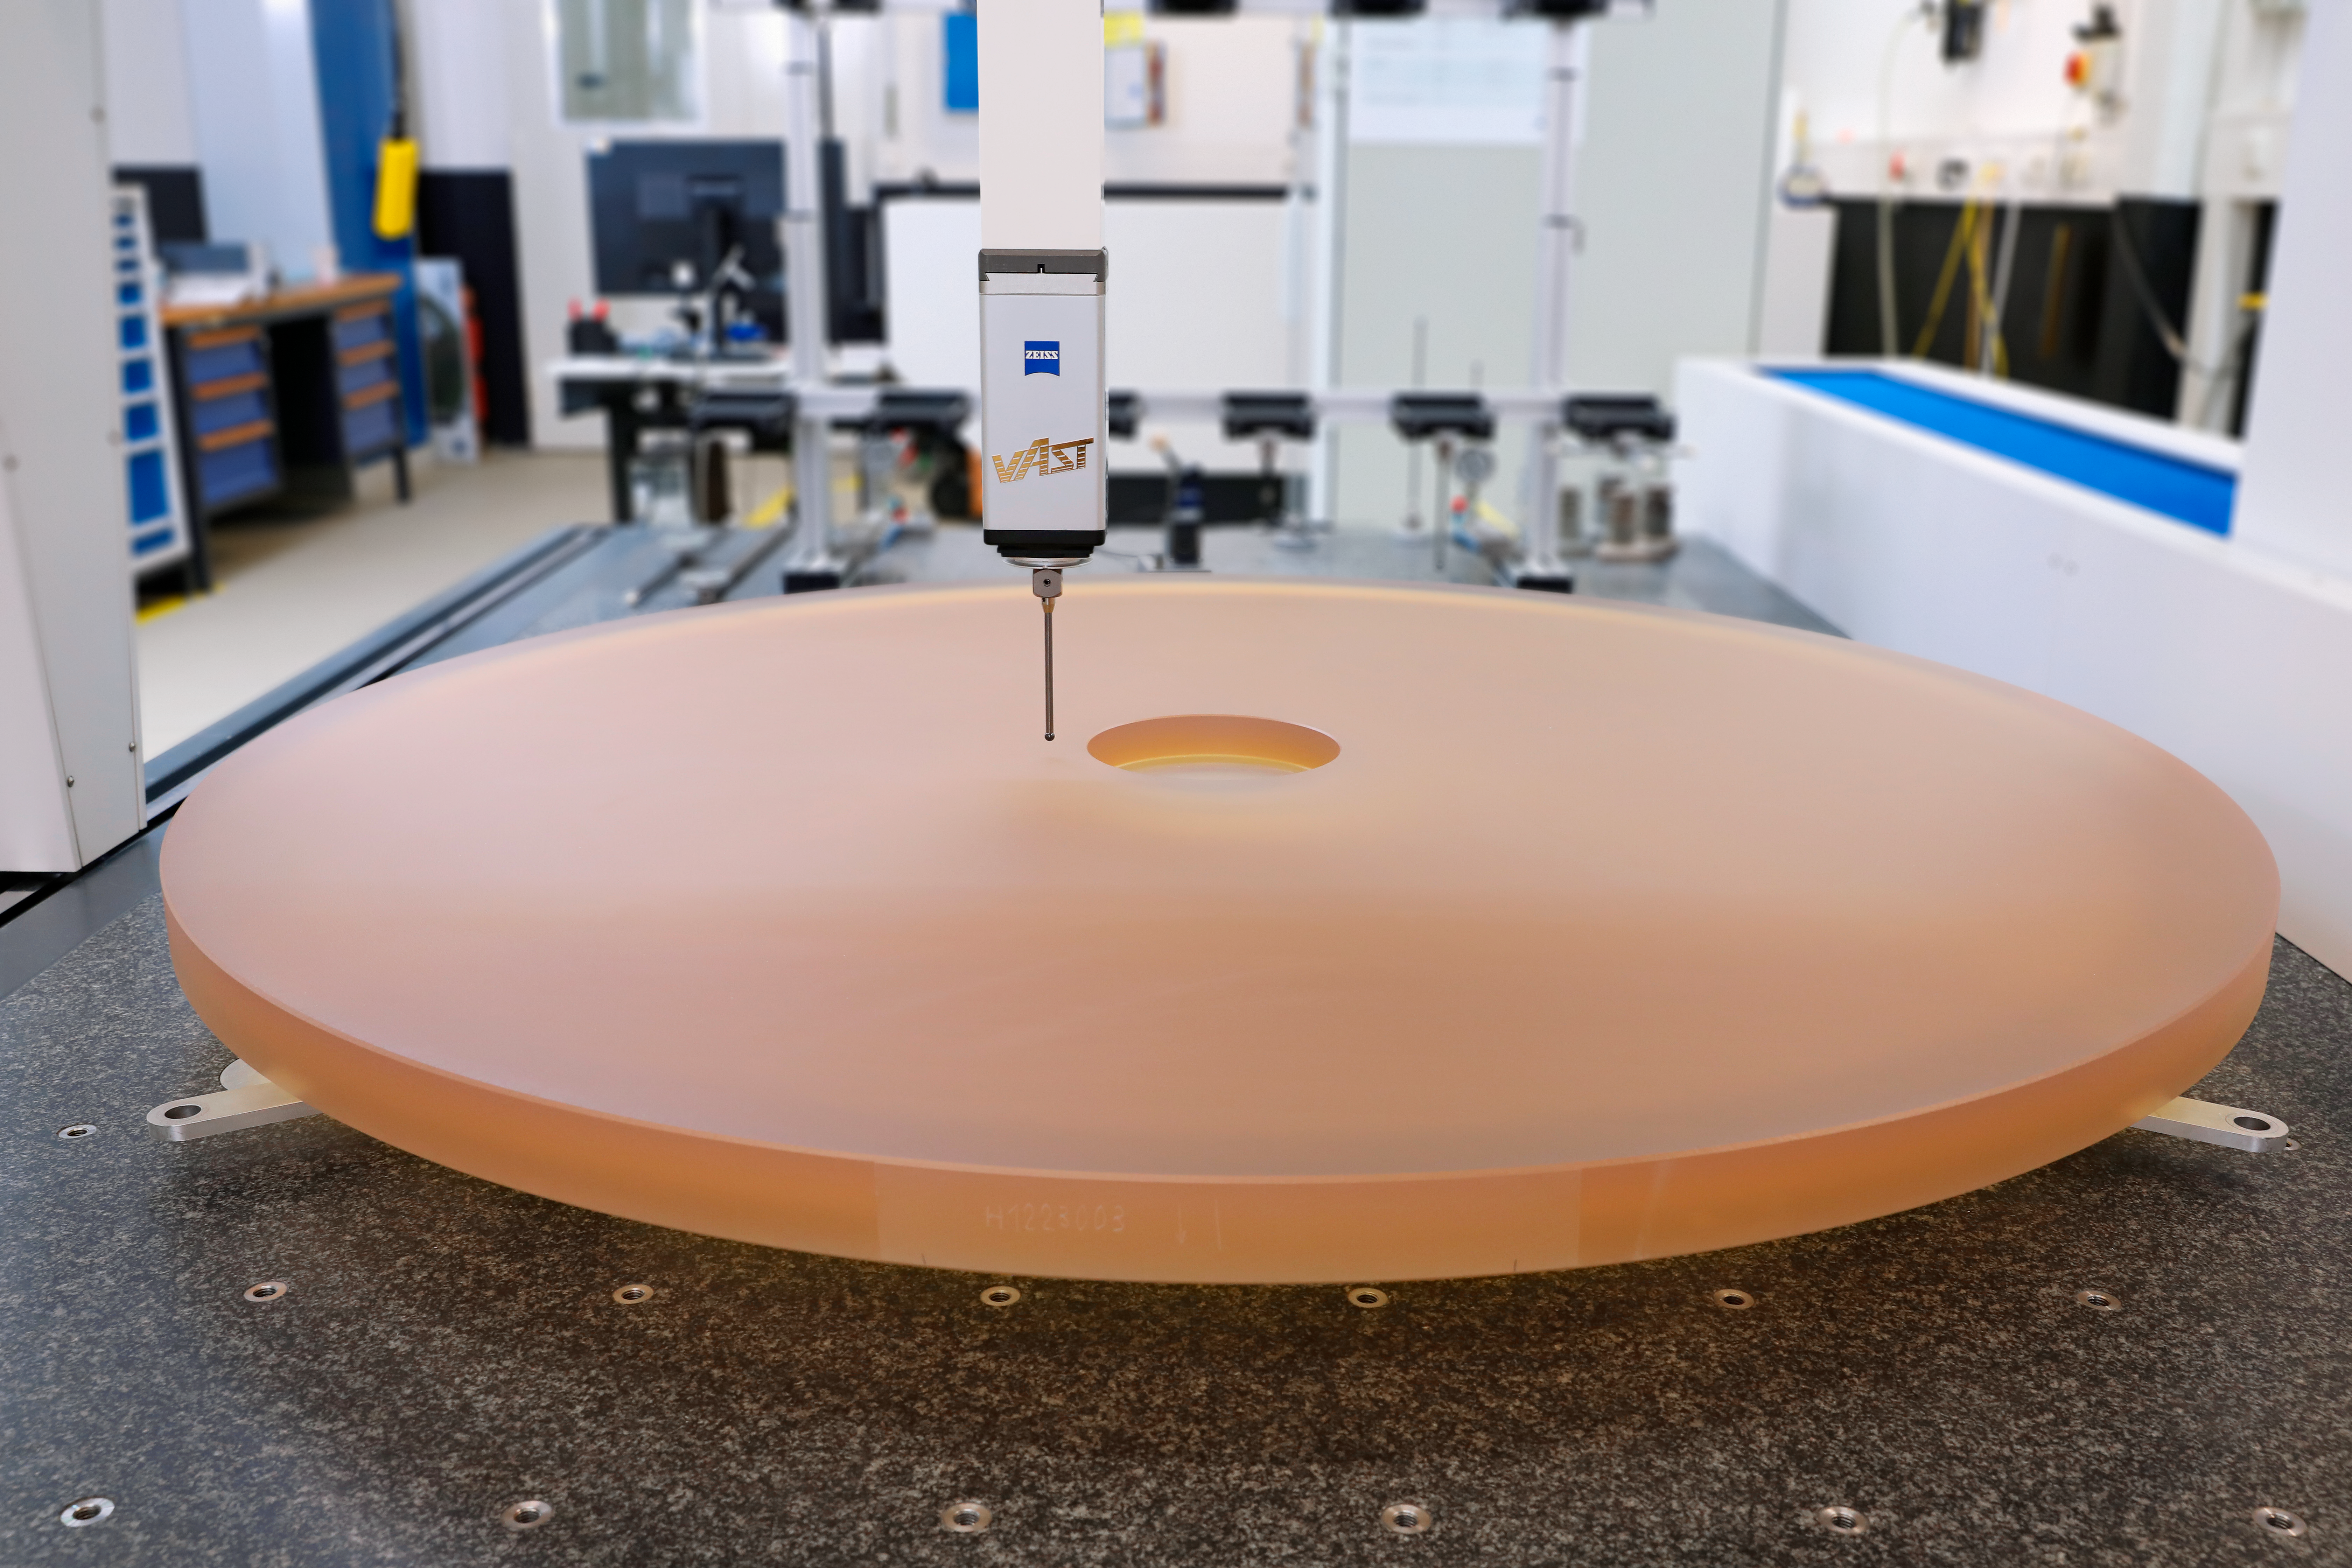

You can blank on it

This is the first segment blank for mirror 1 (M1) of the ELT. Manufactured by SCHOTT, it was completed at the end of August 2018. M1 is the primary mirror of the ELT and, when completed, will be 39 metres in diameter and consist of 798 segments, each 1.4 metres in diameter but just 5 cm thick. The science that the ELT will allow astronomers to explore is extremely exciting, ranging from exoplanets and protoplanetary discs to dark matter and galaxy formation.

Credit: ESO